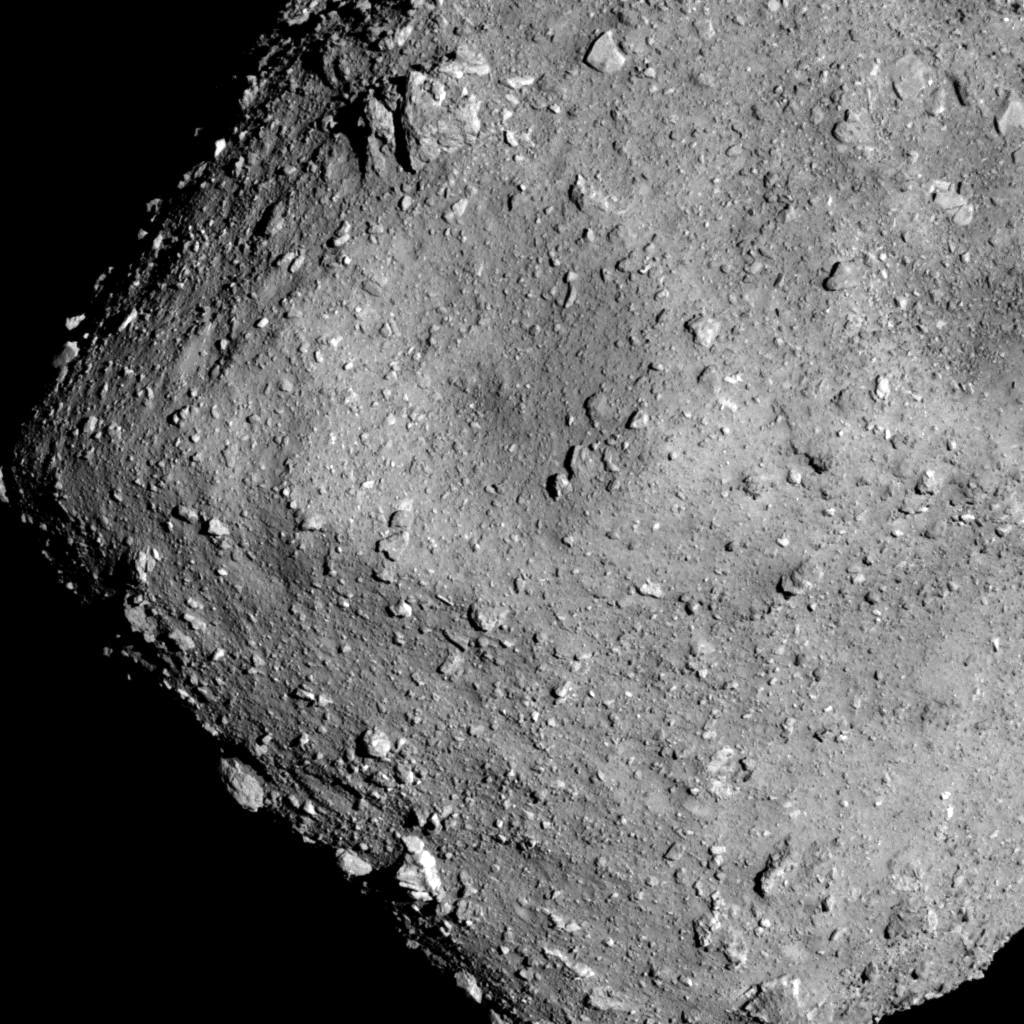

Asteroid Ryugu

This Hayabusa 2 image was captured with the Optical Navigation Camera on 20 July 2018 from an altitude of 6 kilometres.

Credit: JAXA, University of Tokyo & collaborators